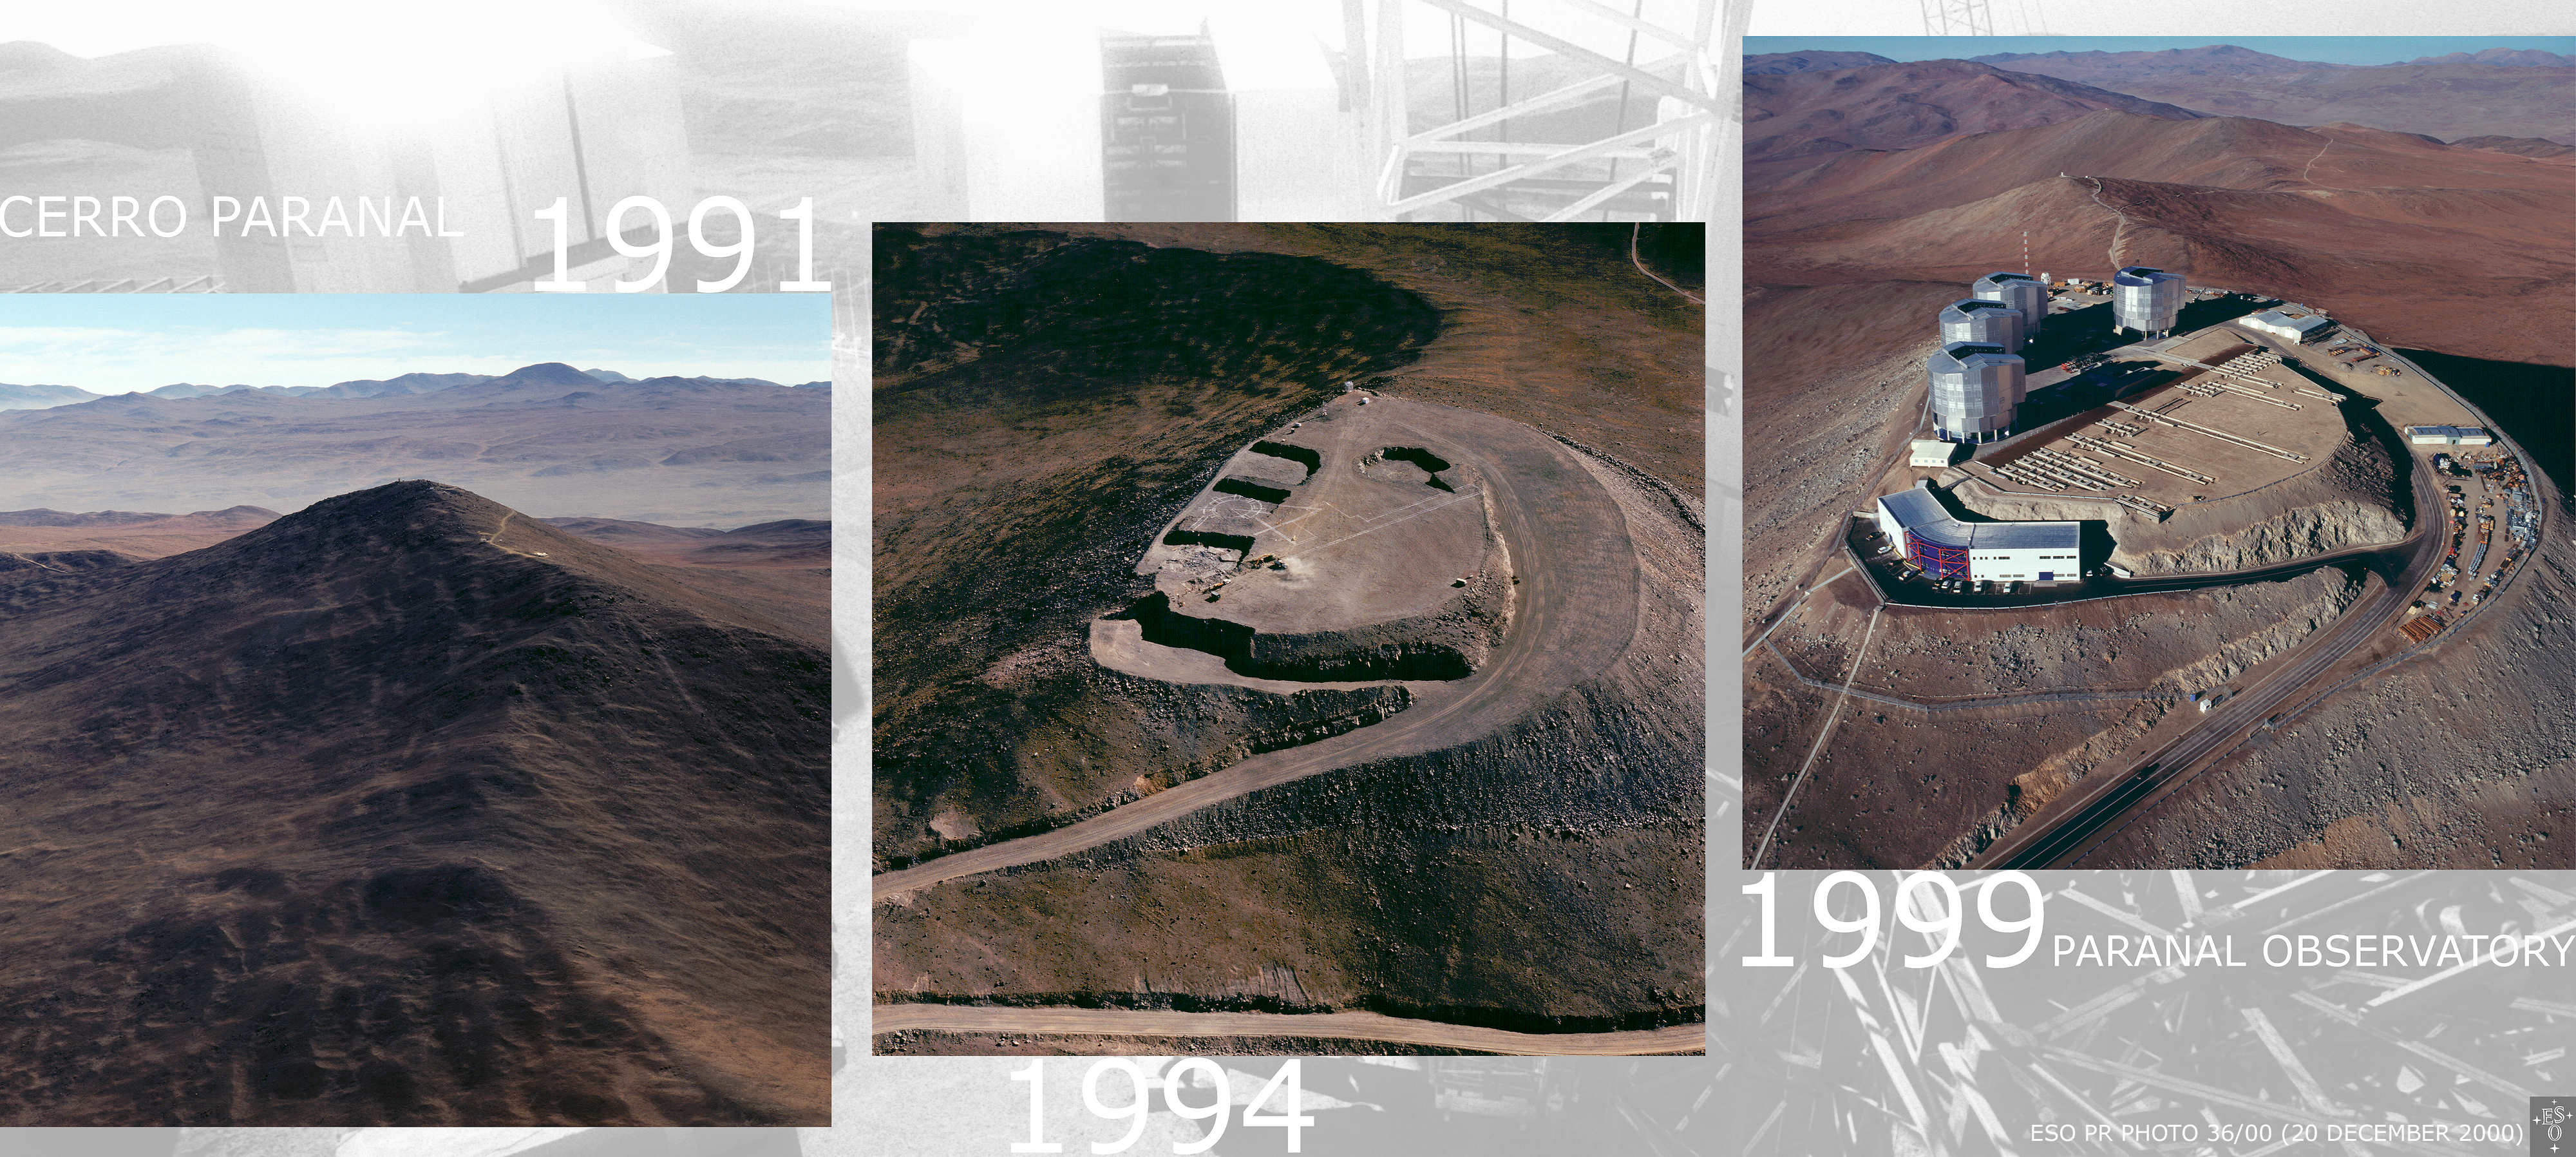

Paranal: from mountain top to top observatory

Three different views of the Paranal site: in 1991, still as a remote mountain peak in the Atacama desert, with a few ESO containers in place; in 1994, at the end of the preparatory earthworks for the construction of the Unit Telescope enclosures; and in late 1999, with the virtually completed upper platform and the world's foremost optical/infrared observatory with four operational 8.2-m telescopes. The support structures for the movable VLTI Auxiliary Telescopes are also seen.

Credit: ESO